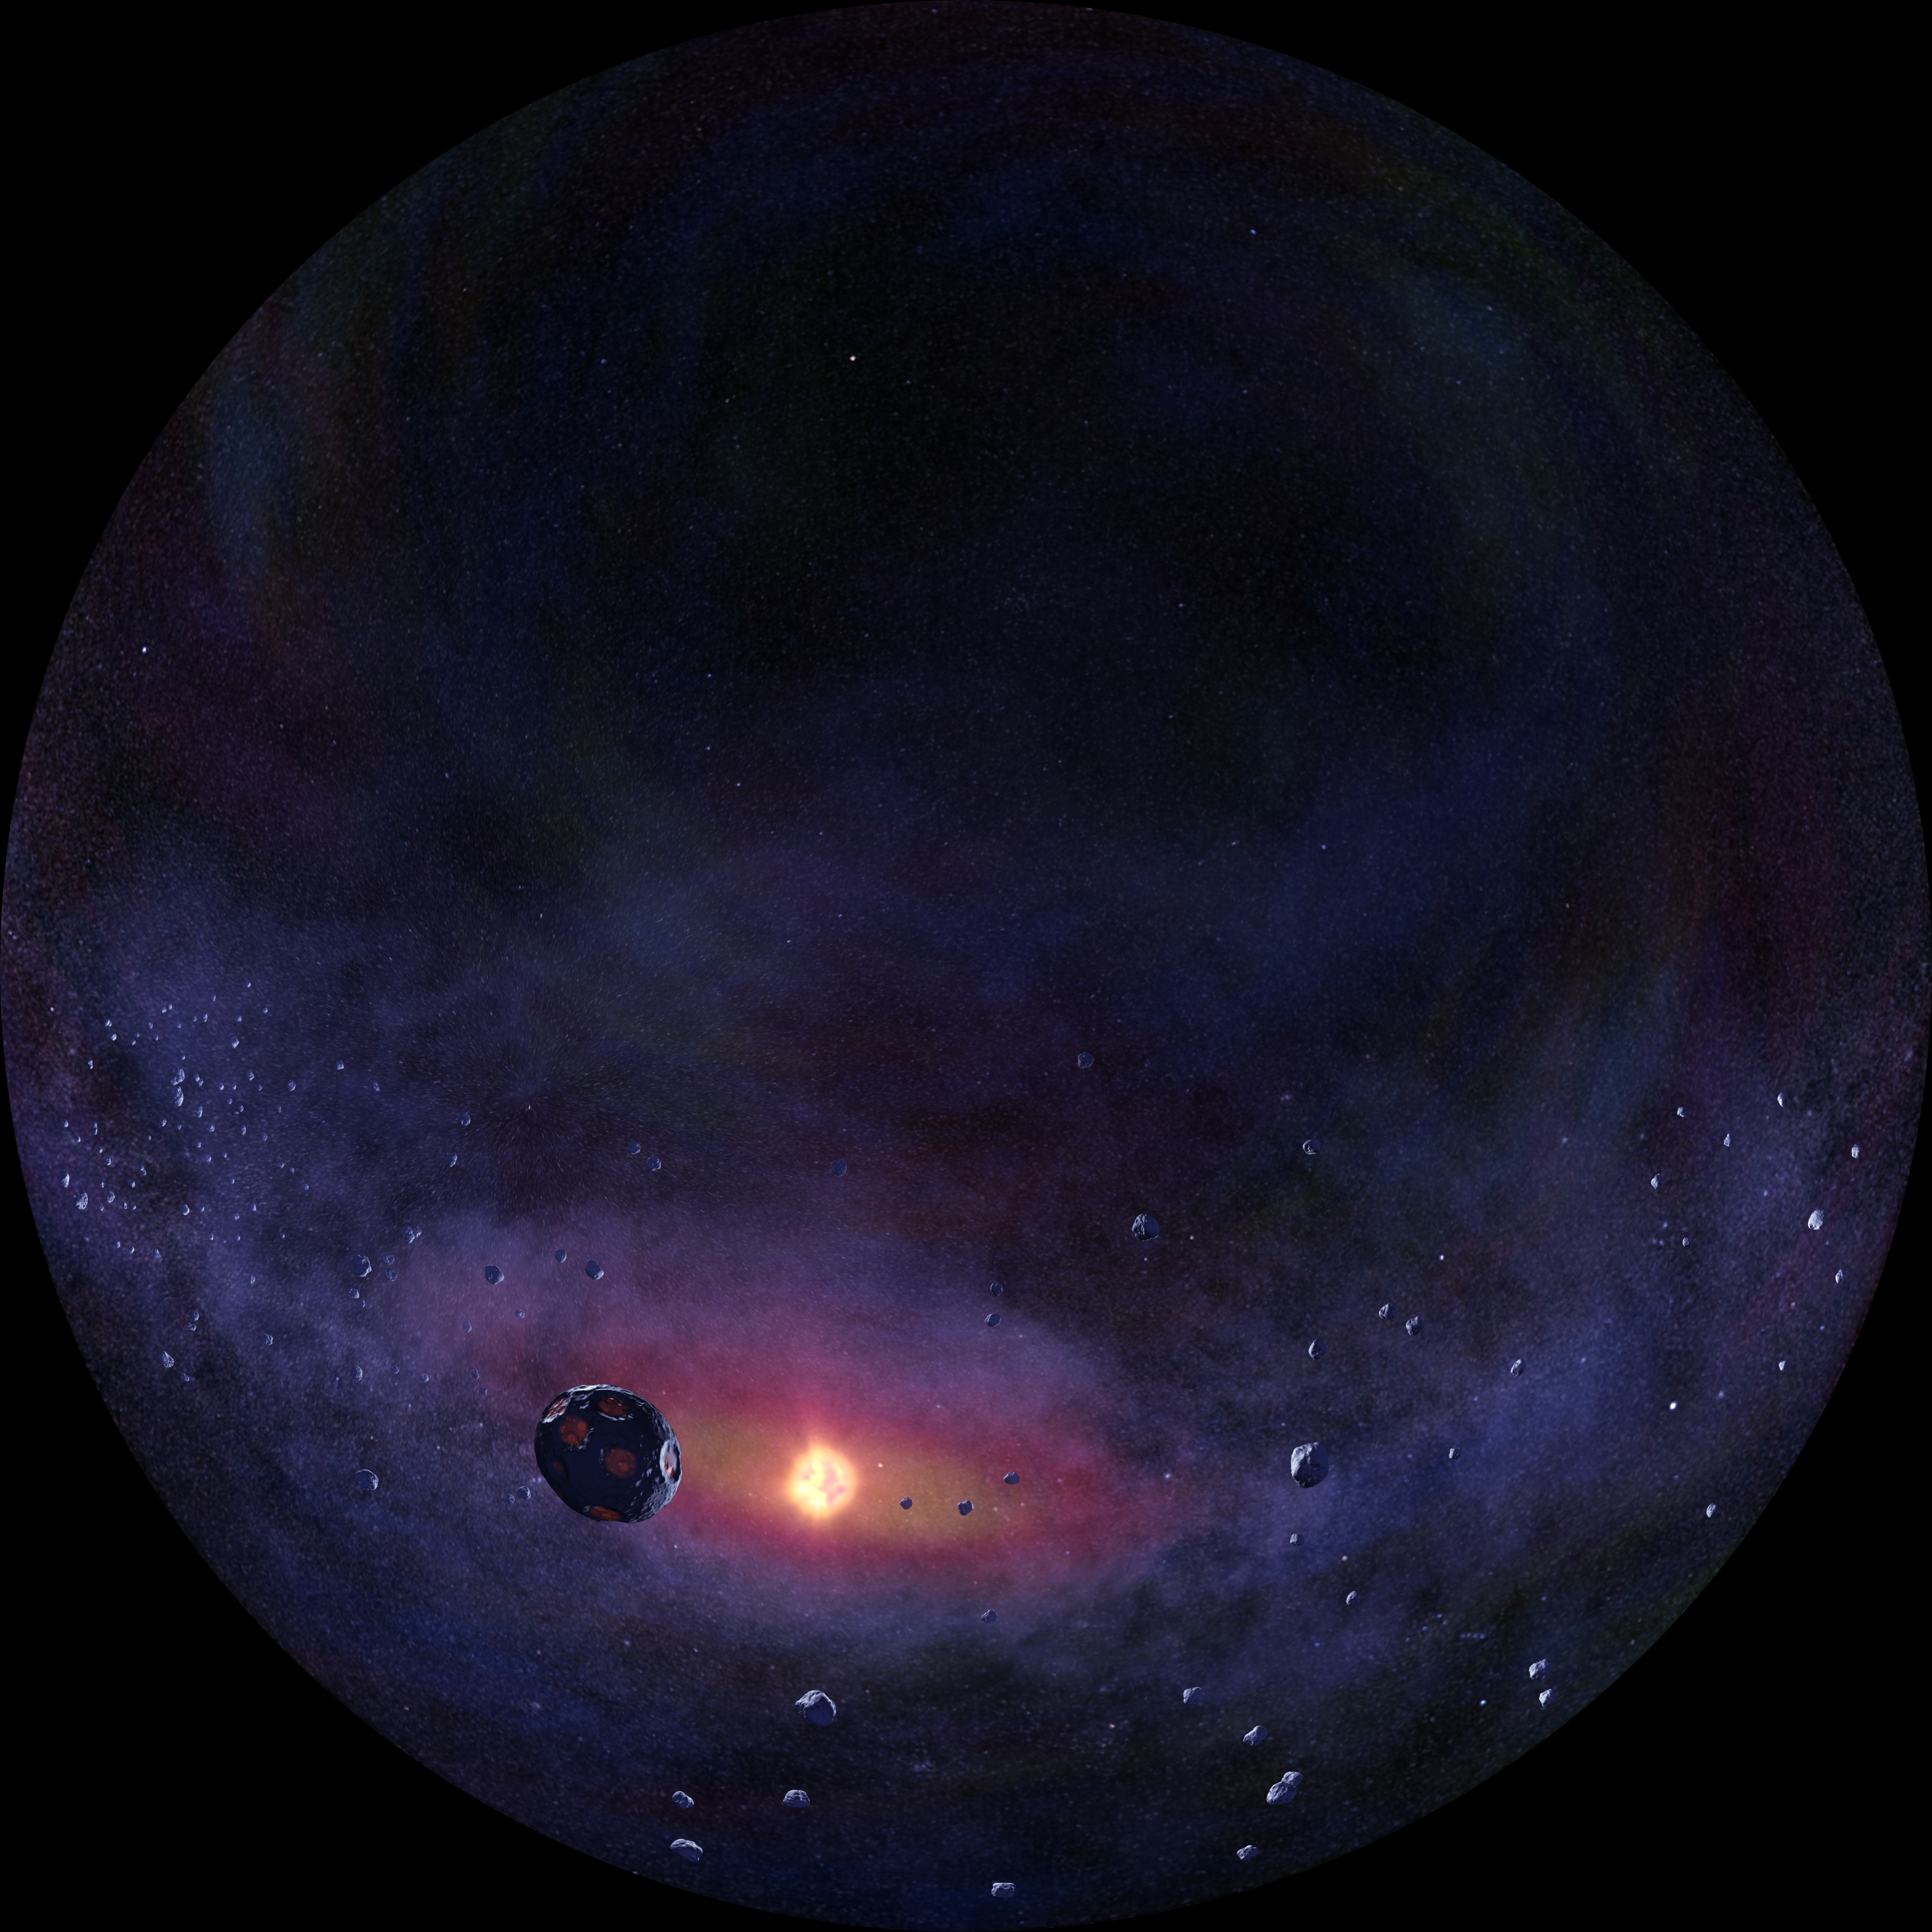

Artist's impression of an exoplanet

Finding planets orbiting stars outside our Solar System is one of the many goals of the E-ELT, the European Extremely Large Telescope. This fish-eye image is a frame from the planetarium show Water — a cosmic adventure, produced by the Association of French-language planetariums (APLF) in collaboration with ESO and Hamburg Planetarium.

Credit: APFL/ESO